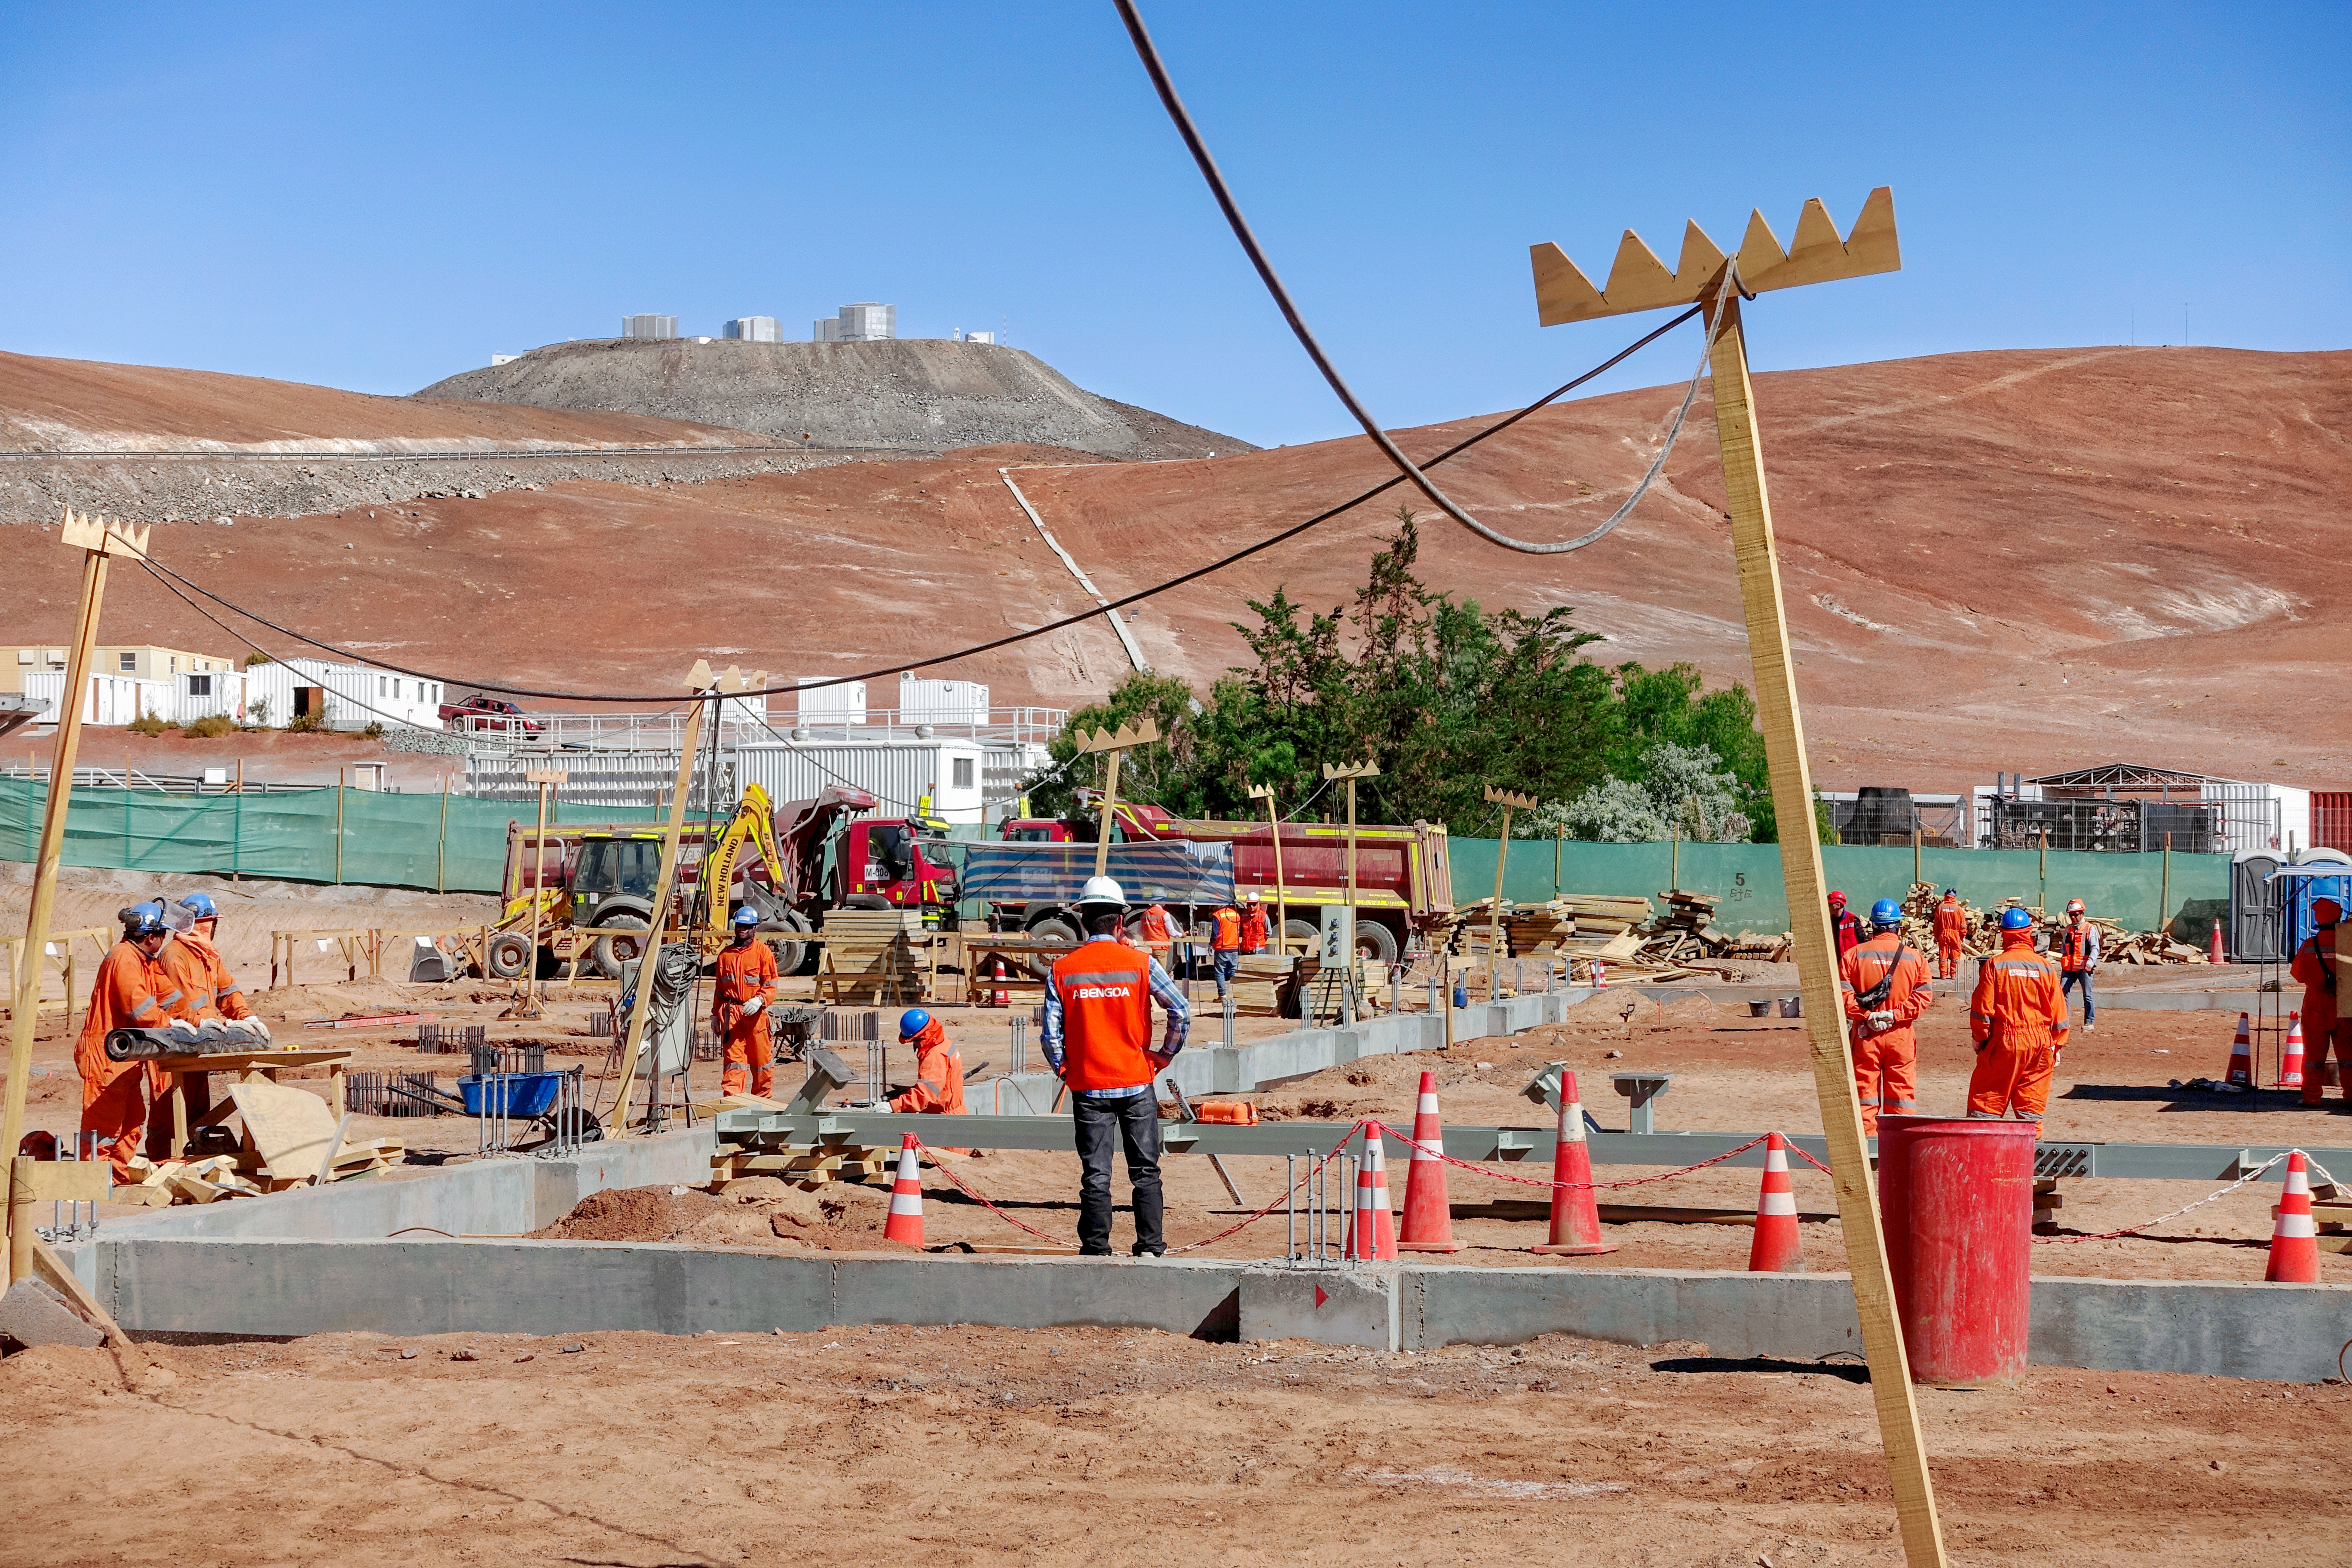

Paving the way for the ELT

Construction in progress at the site of the ELT Technical Facility, at ESO's Paranal Observatory. This site, established in 2018, will serve as an initial assembly place for the mirrors of the ELT, as well as providing facilities for their maintenance.

Credit: G. Hüdepohl (atacamaphoto.com)/ESO